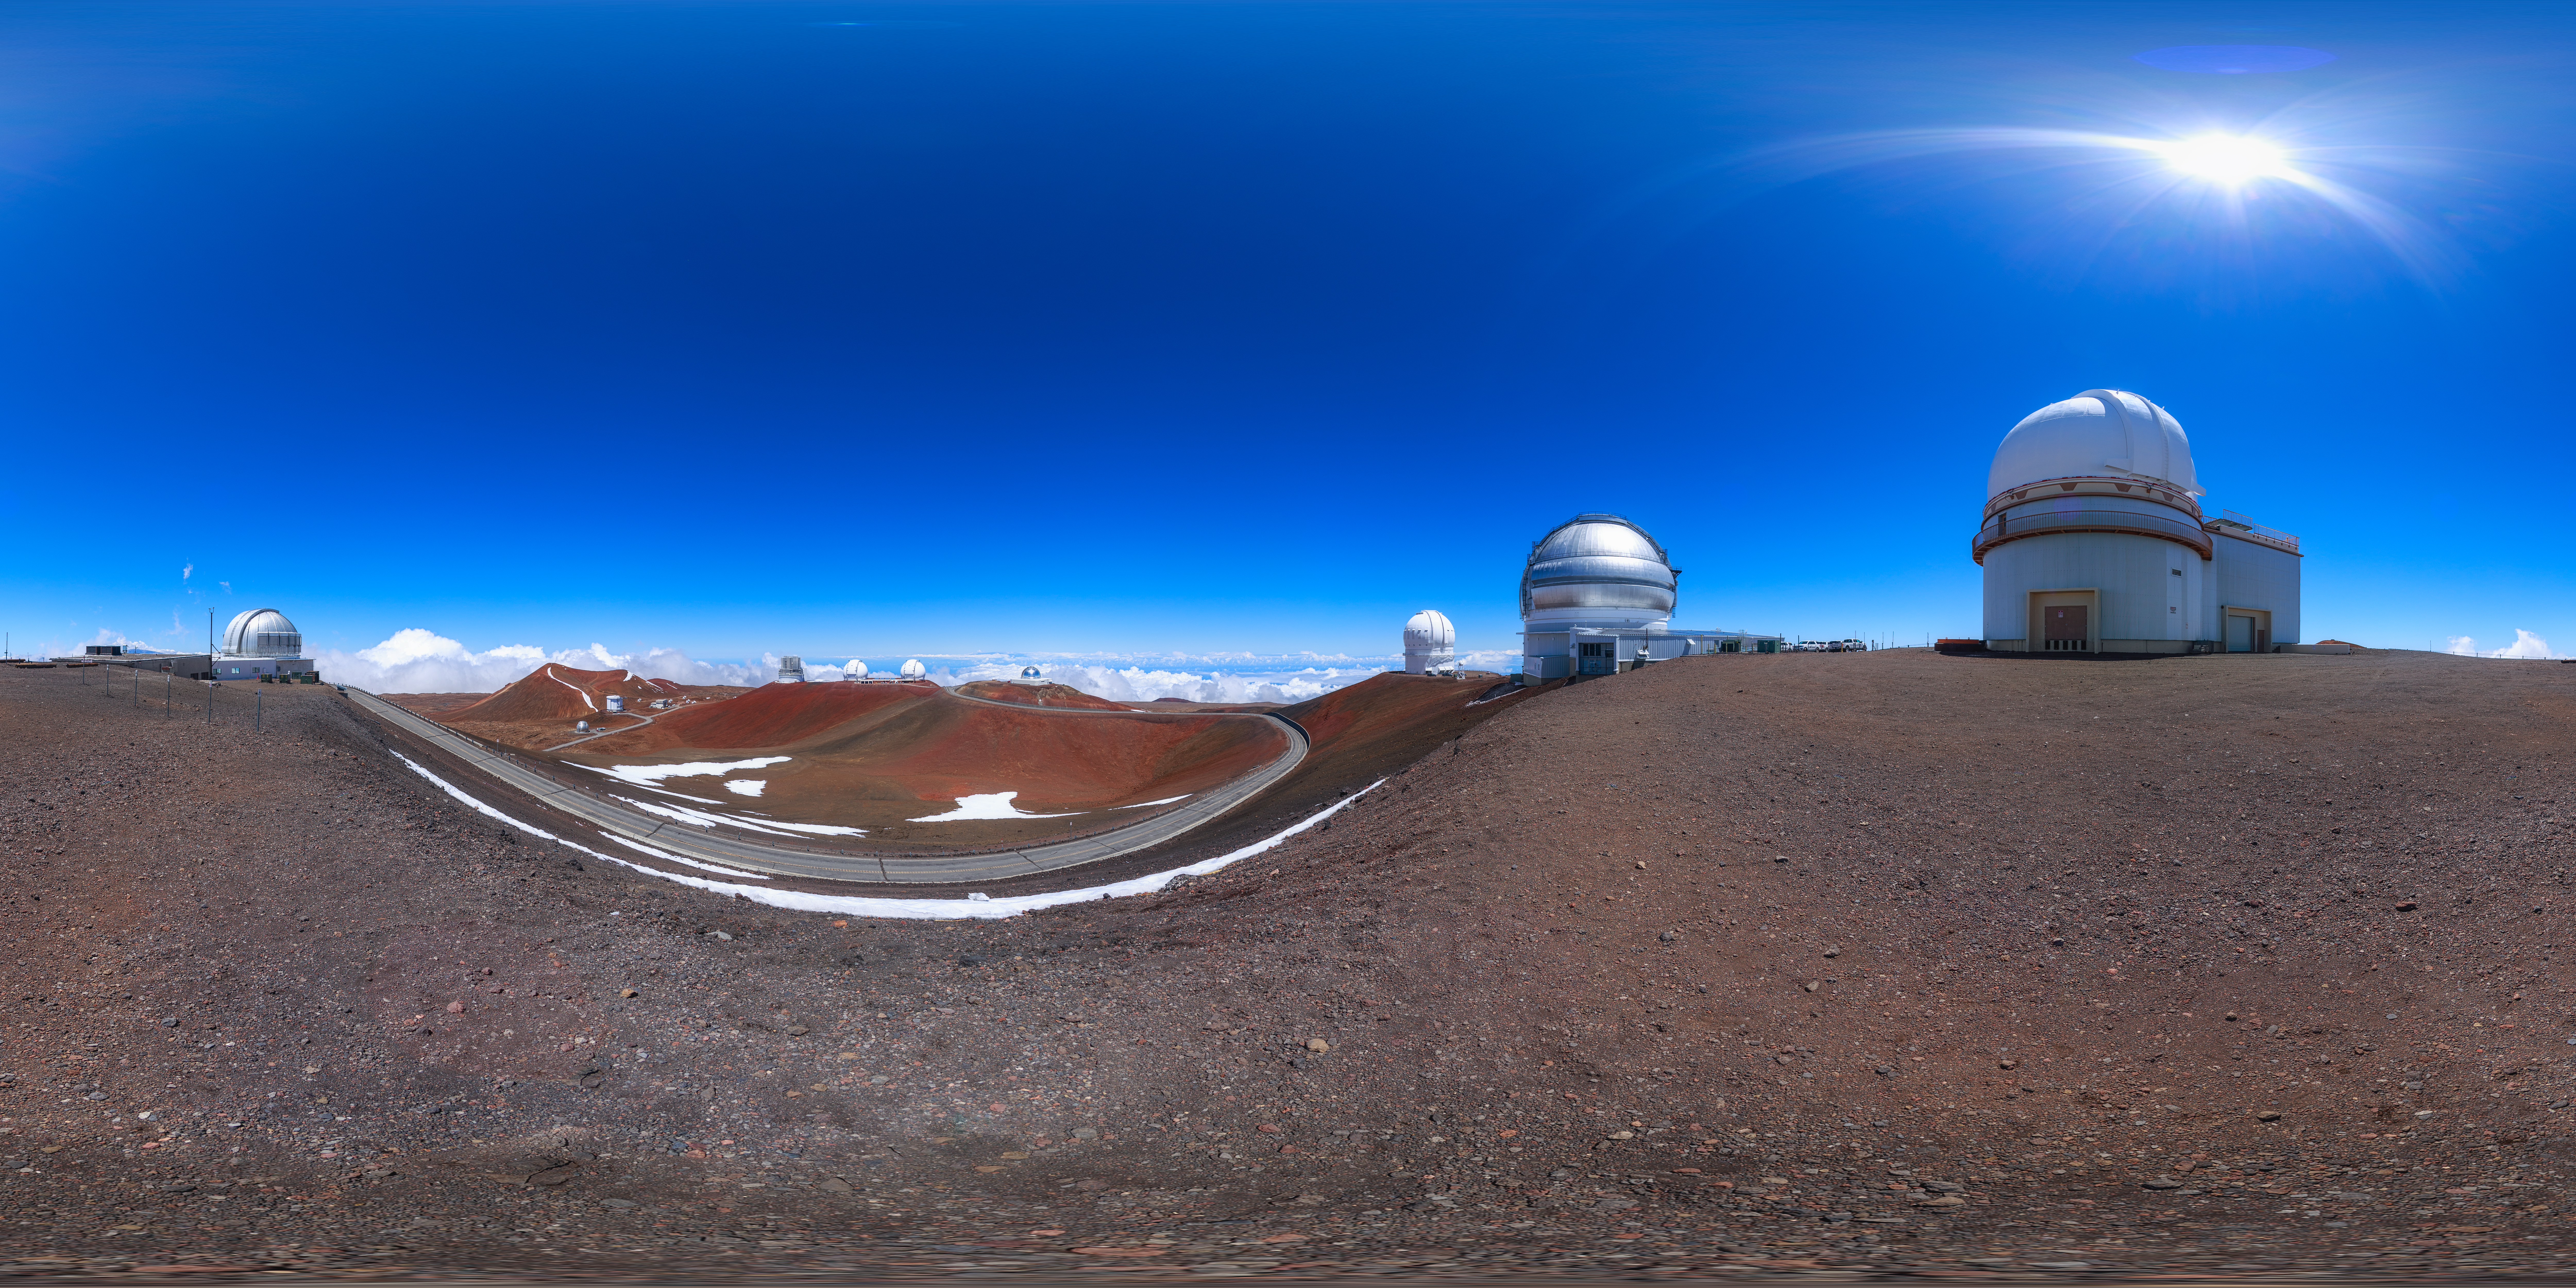

Gemini North Maunakea Panorama

A 360-degree panorama view of the Gemini North telescope, part of the International Gemini Observatory, a program of NSF NOIRLab.

Credit: NOIRLab/AURA/NSF/P. Horálek